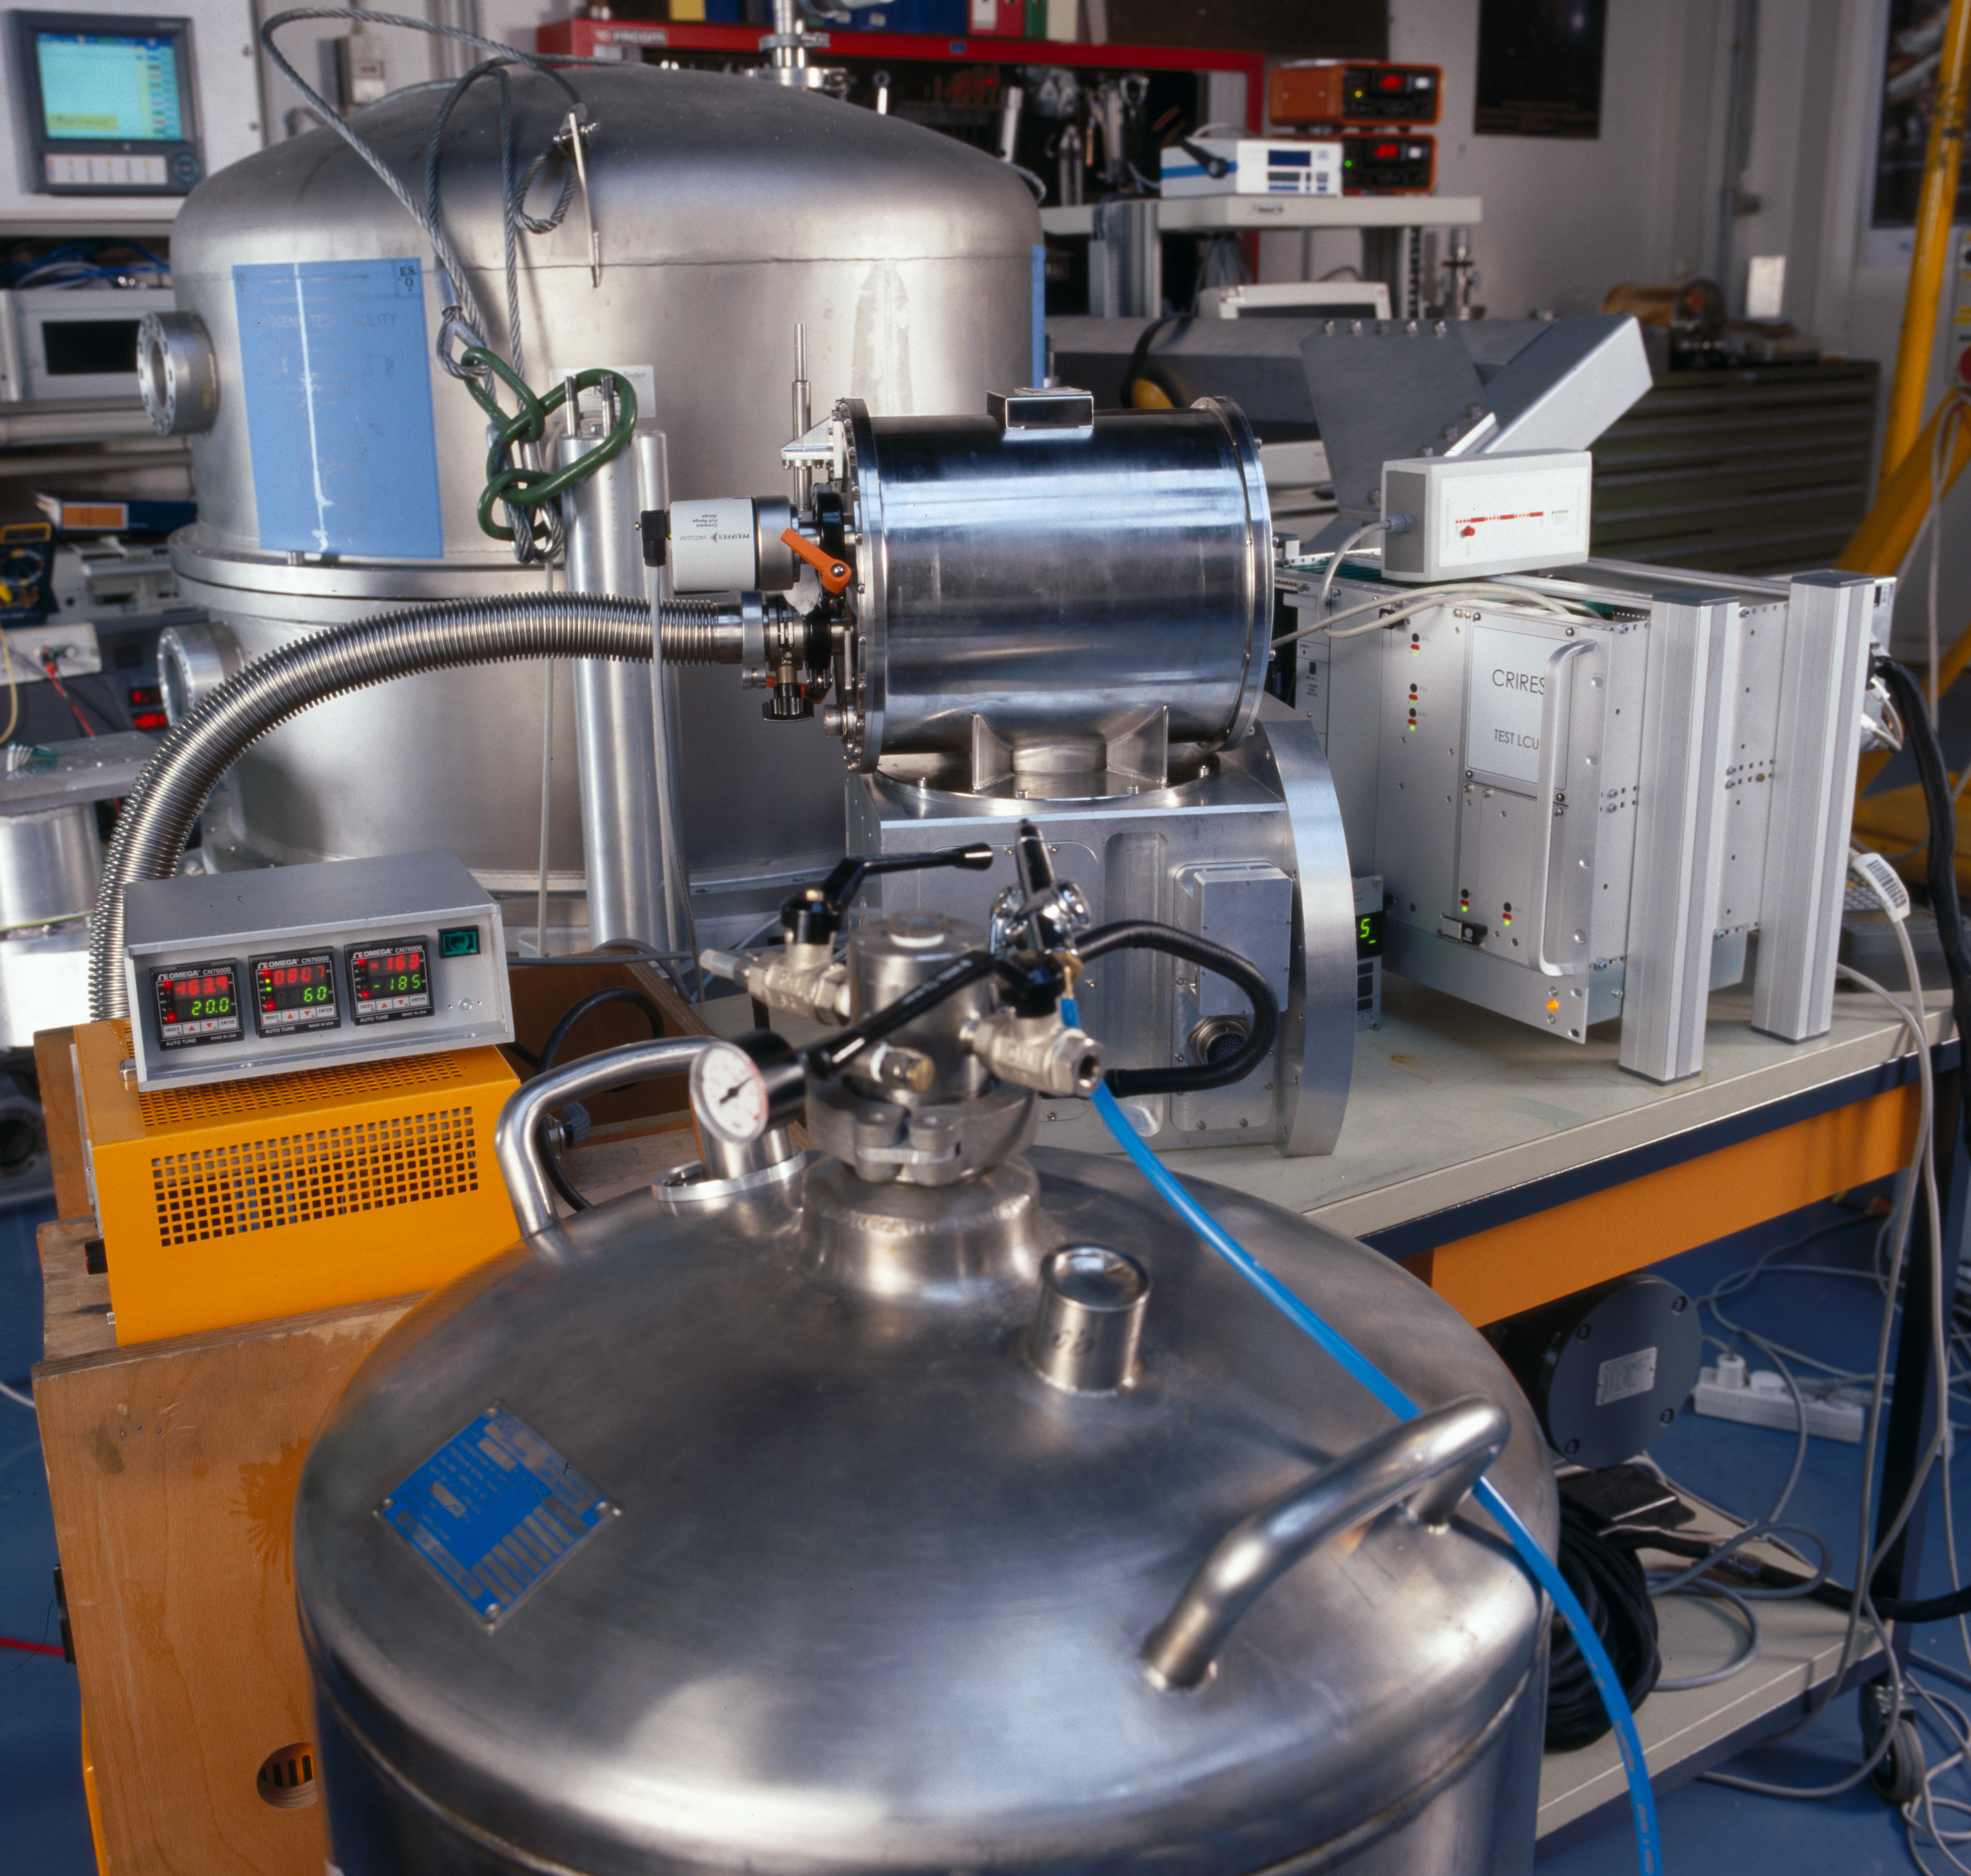

CRIRES test

Test site of the CRIRES instrument at the integration laboratory at the ESO headquarters in Garching. Image obtained in 2003.

Credit: ESO